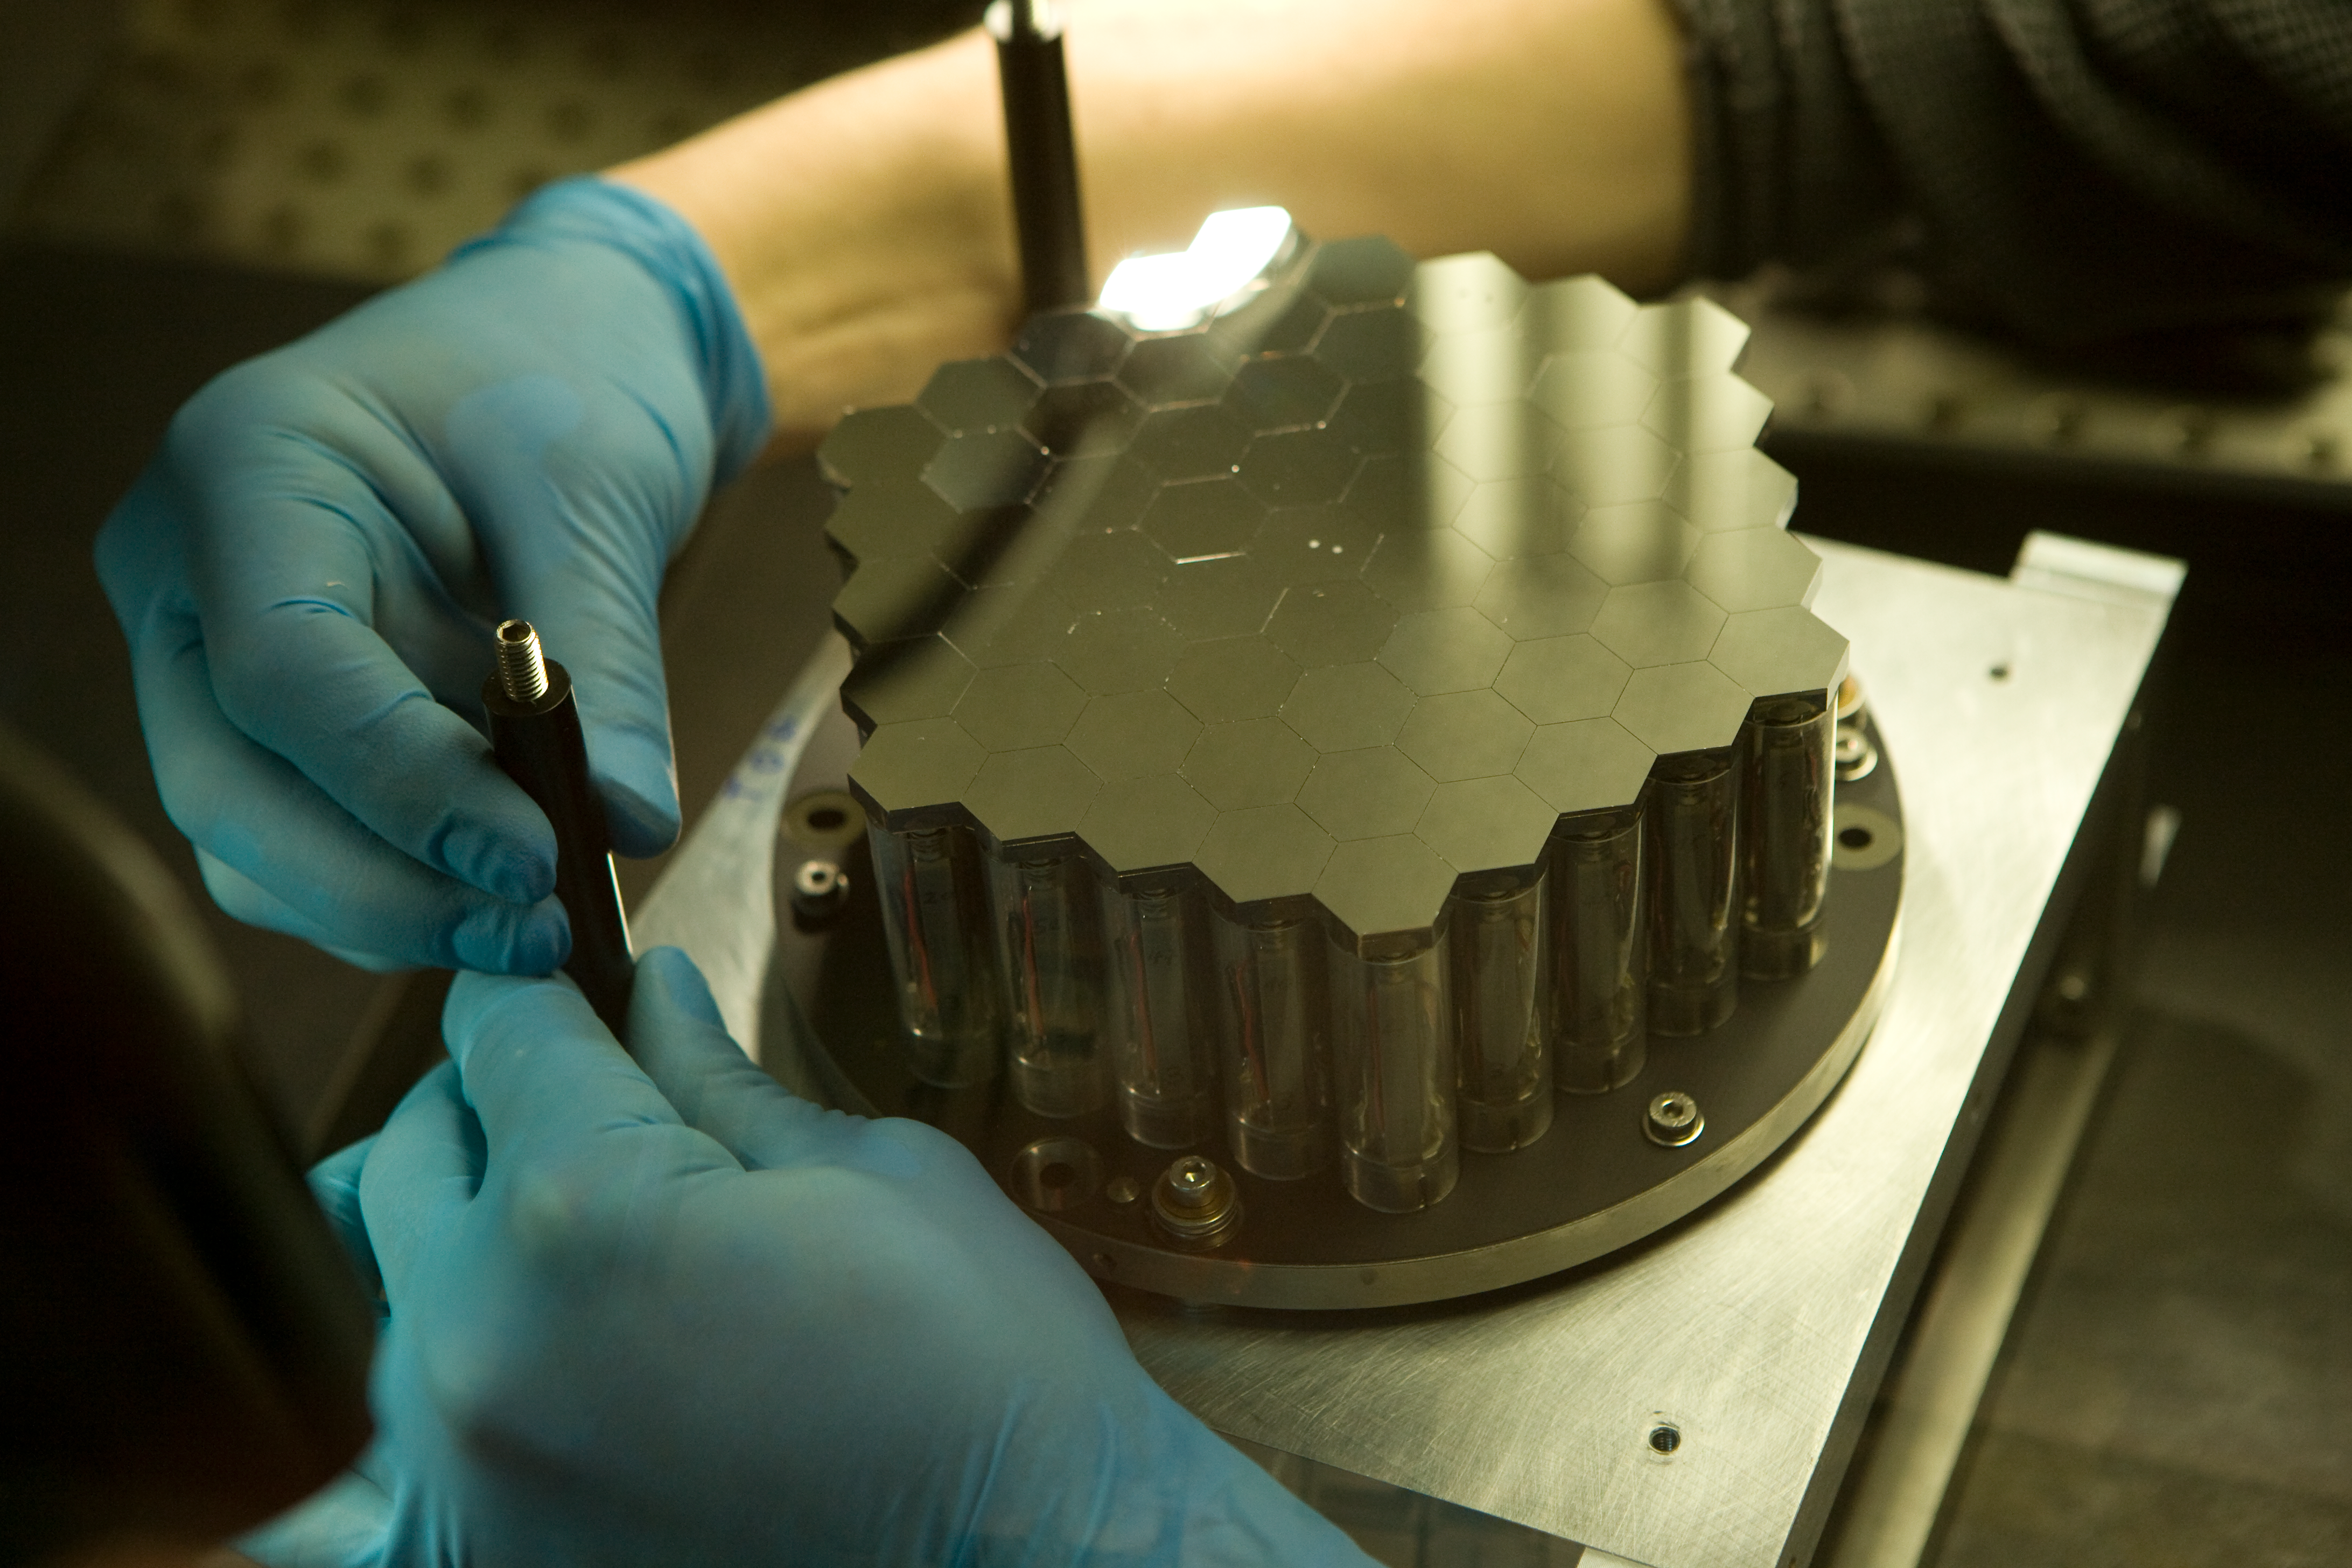

ELT active segmented mirror

The construction of the ELT is only possible with a segmented primary mirror. Scientists at ESO have developed a test bench called Active Phasing Experiment to study a new phasing technology and a new telescope control system. The key subsystem of this experiment is a scaled down Active Segmented Mirror (ASM) composed of sixty-one hexagonal segments of seventeen millimeters side to side (approximately 100 times smaller than of an ELT segment). Each hexagonal mirror can be controlled in piston, tip and tilt. Here you see the assembly of the ASM model in ... 200..

Credit: ESO